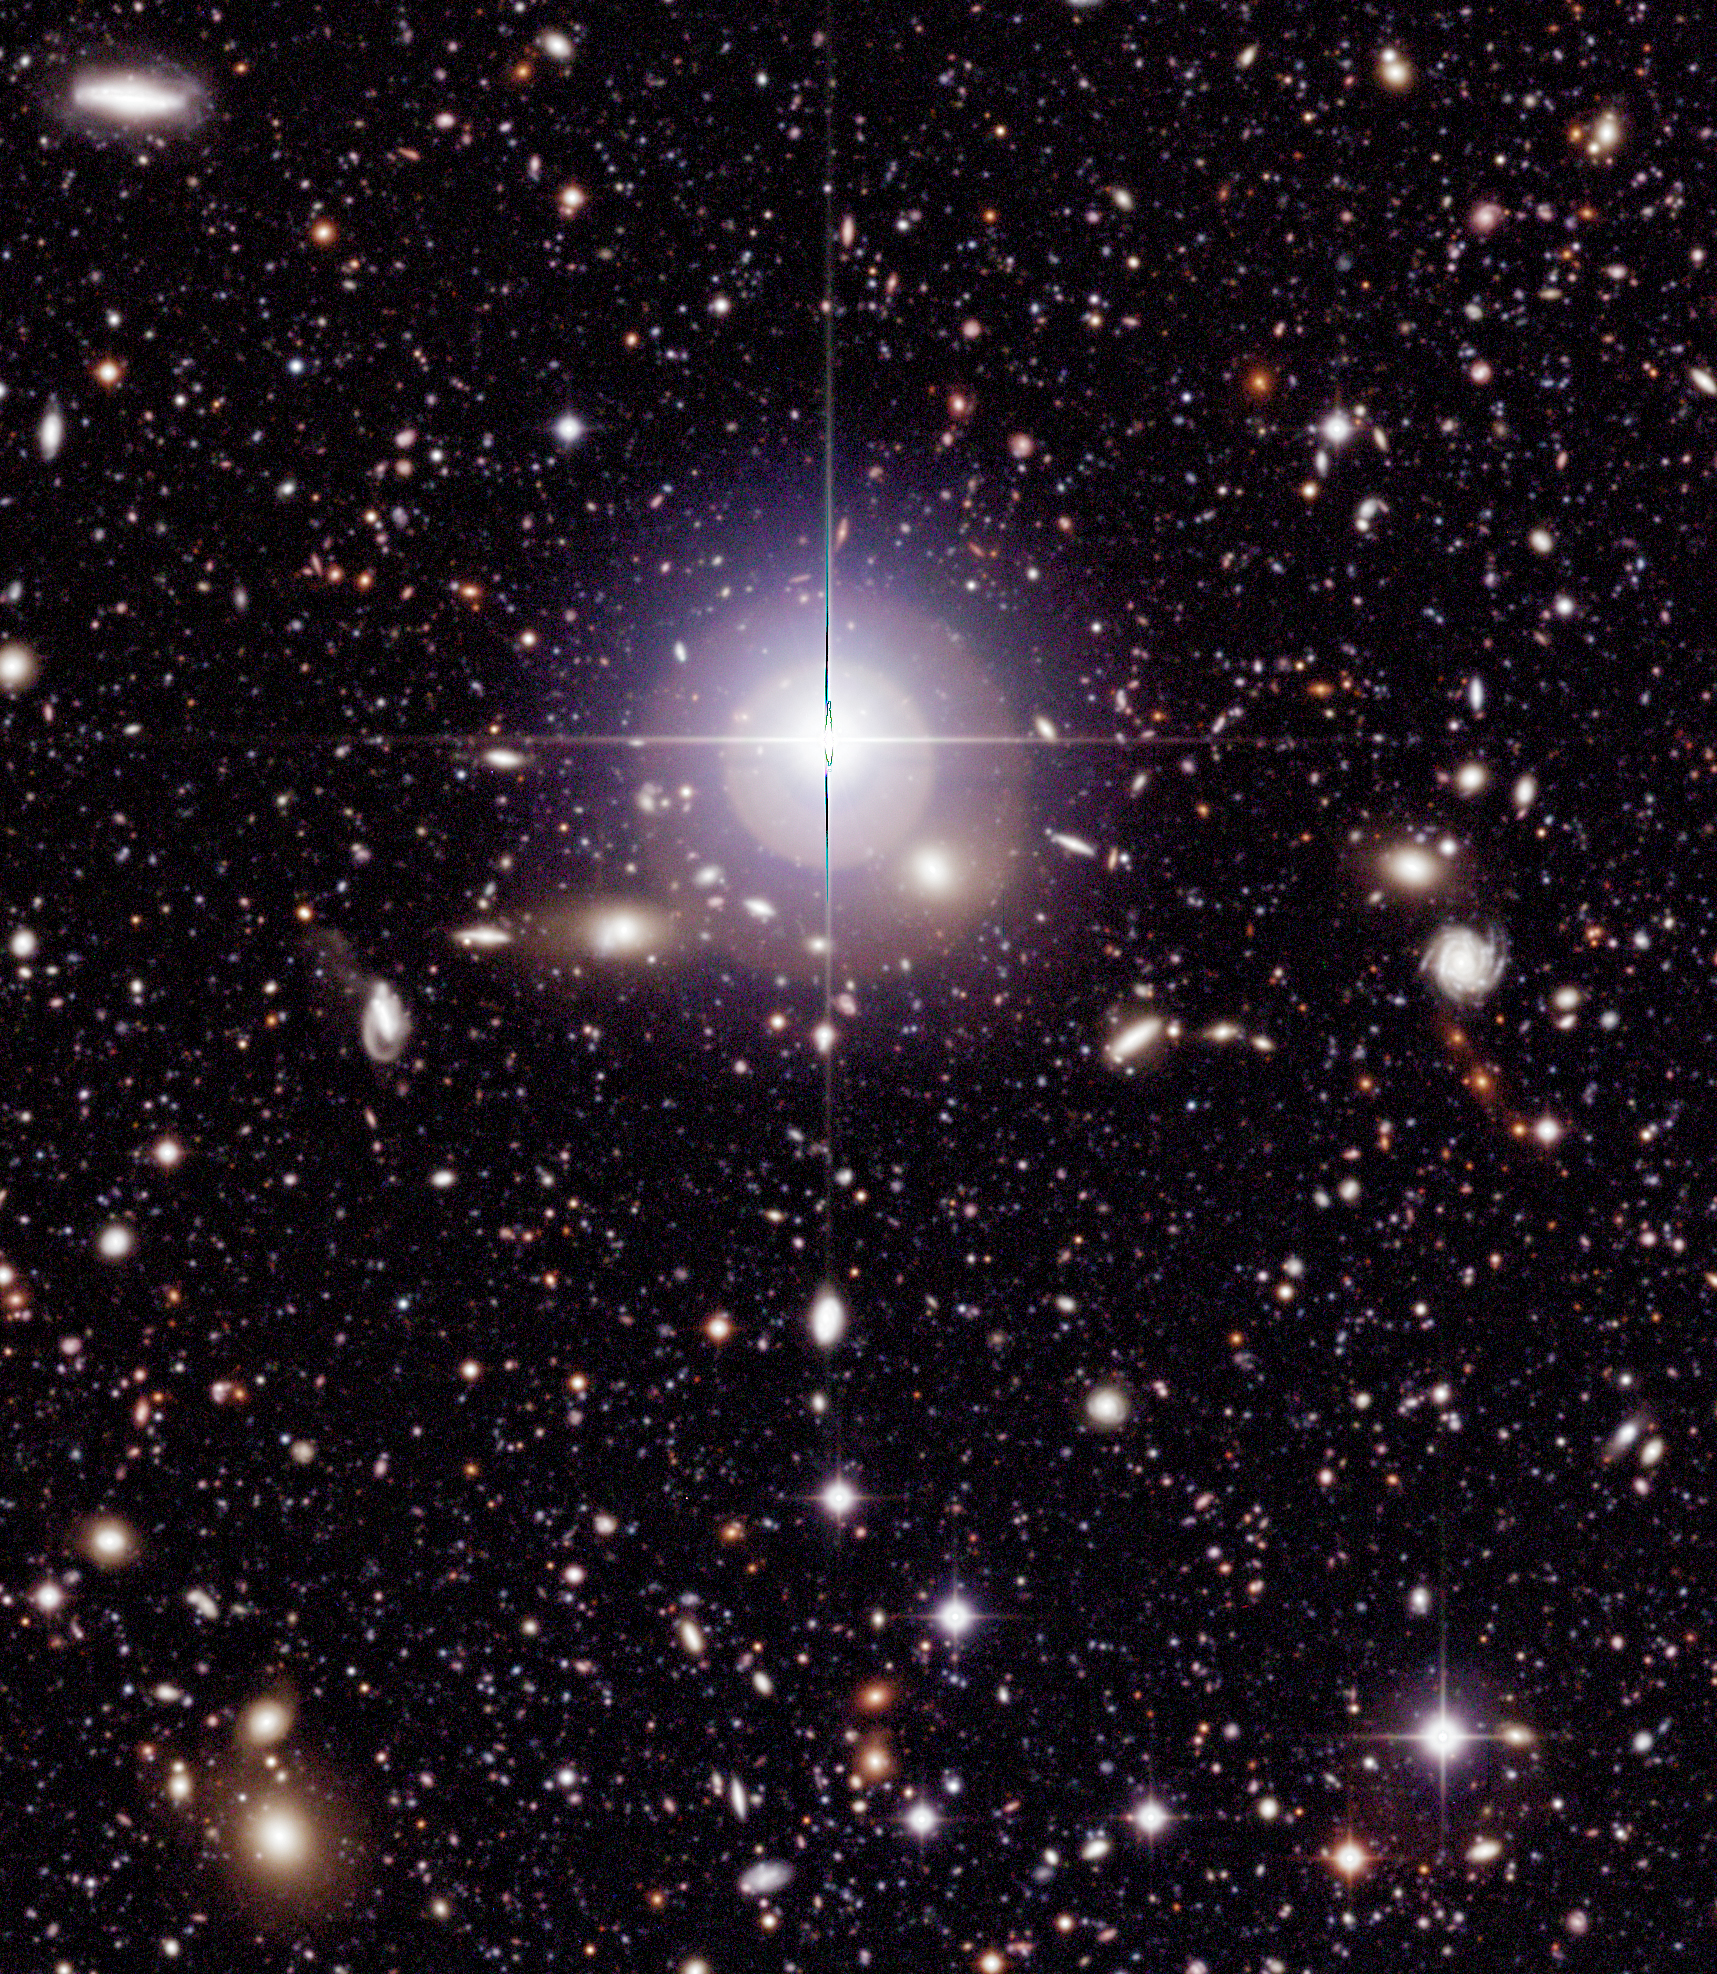

Chandra Deep Field South (detail)

Sky field within the wide field imager (WFI) image of the Chandra Deep Field South (CDF-S), reproduced at full (pixel) size to illustrate the exceptional information richness of these data. This subfield measures 6.8 x 7.8 square arcminutes (1717 x 1975 pixels).

Technical information: The very extensive data reduction and colour image processing needed to produce these images were performed by Mischa Schirmer and Thomas Erben at the "Wide Field Expertise Center" of the Institut für Astrophysik und Extraterrestrische Forschung der Universität Bonn (IAEF) in Germany. It was done by means of a software pipeline specialised for reduction of multiple CCD wide-field imaging camera data. This pipeline is mainly based on publicly available software modules and algorithms (EIS, FLIPS, LDAC, Terapix, Wifix).

The image was constructed from about 150 exposures in each of the following wavebands: B-band (centred at wavelength 456 nm; here rendered as blue, 15.8 hours total exposure time), V-band (540 nm; green, 15.6 hours) and R-band (652 nm; red, 17.8 hours). Only images taken under sufficiently good observing conditions (defined as seeing less than 1.1 arcsec) were included. In total, 450 images were assembled to produce this colour image, together with about as many calibration images (biases, darks and flats). More than 2 Terabyte (TB) of temporary files were produced during the extensive data reduction. Parallel processing of all data sets took about two weeks on a four-processor Sun Enterprise 450 workstation and a 1.8 GHz dual processor Linux PC. The final colour image was assembled in Adobe Photoshop. The observations were performed by ESO (GOODS, EIS) and the COMBO-17 collaboration in the period 1/1999-10/2002.

Credit: ESO